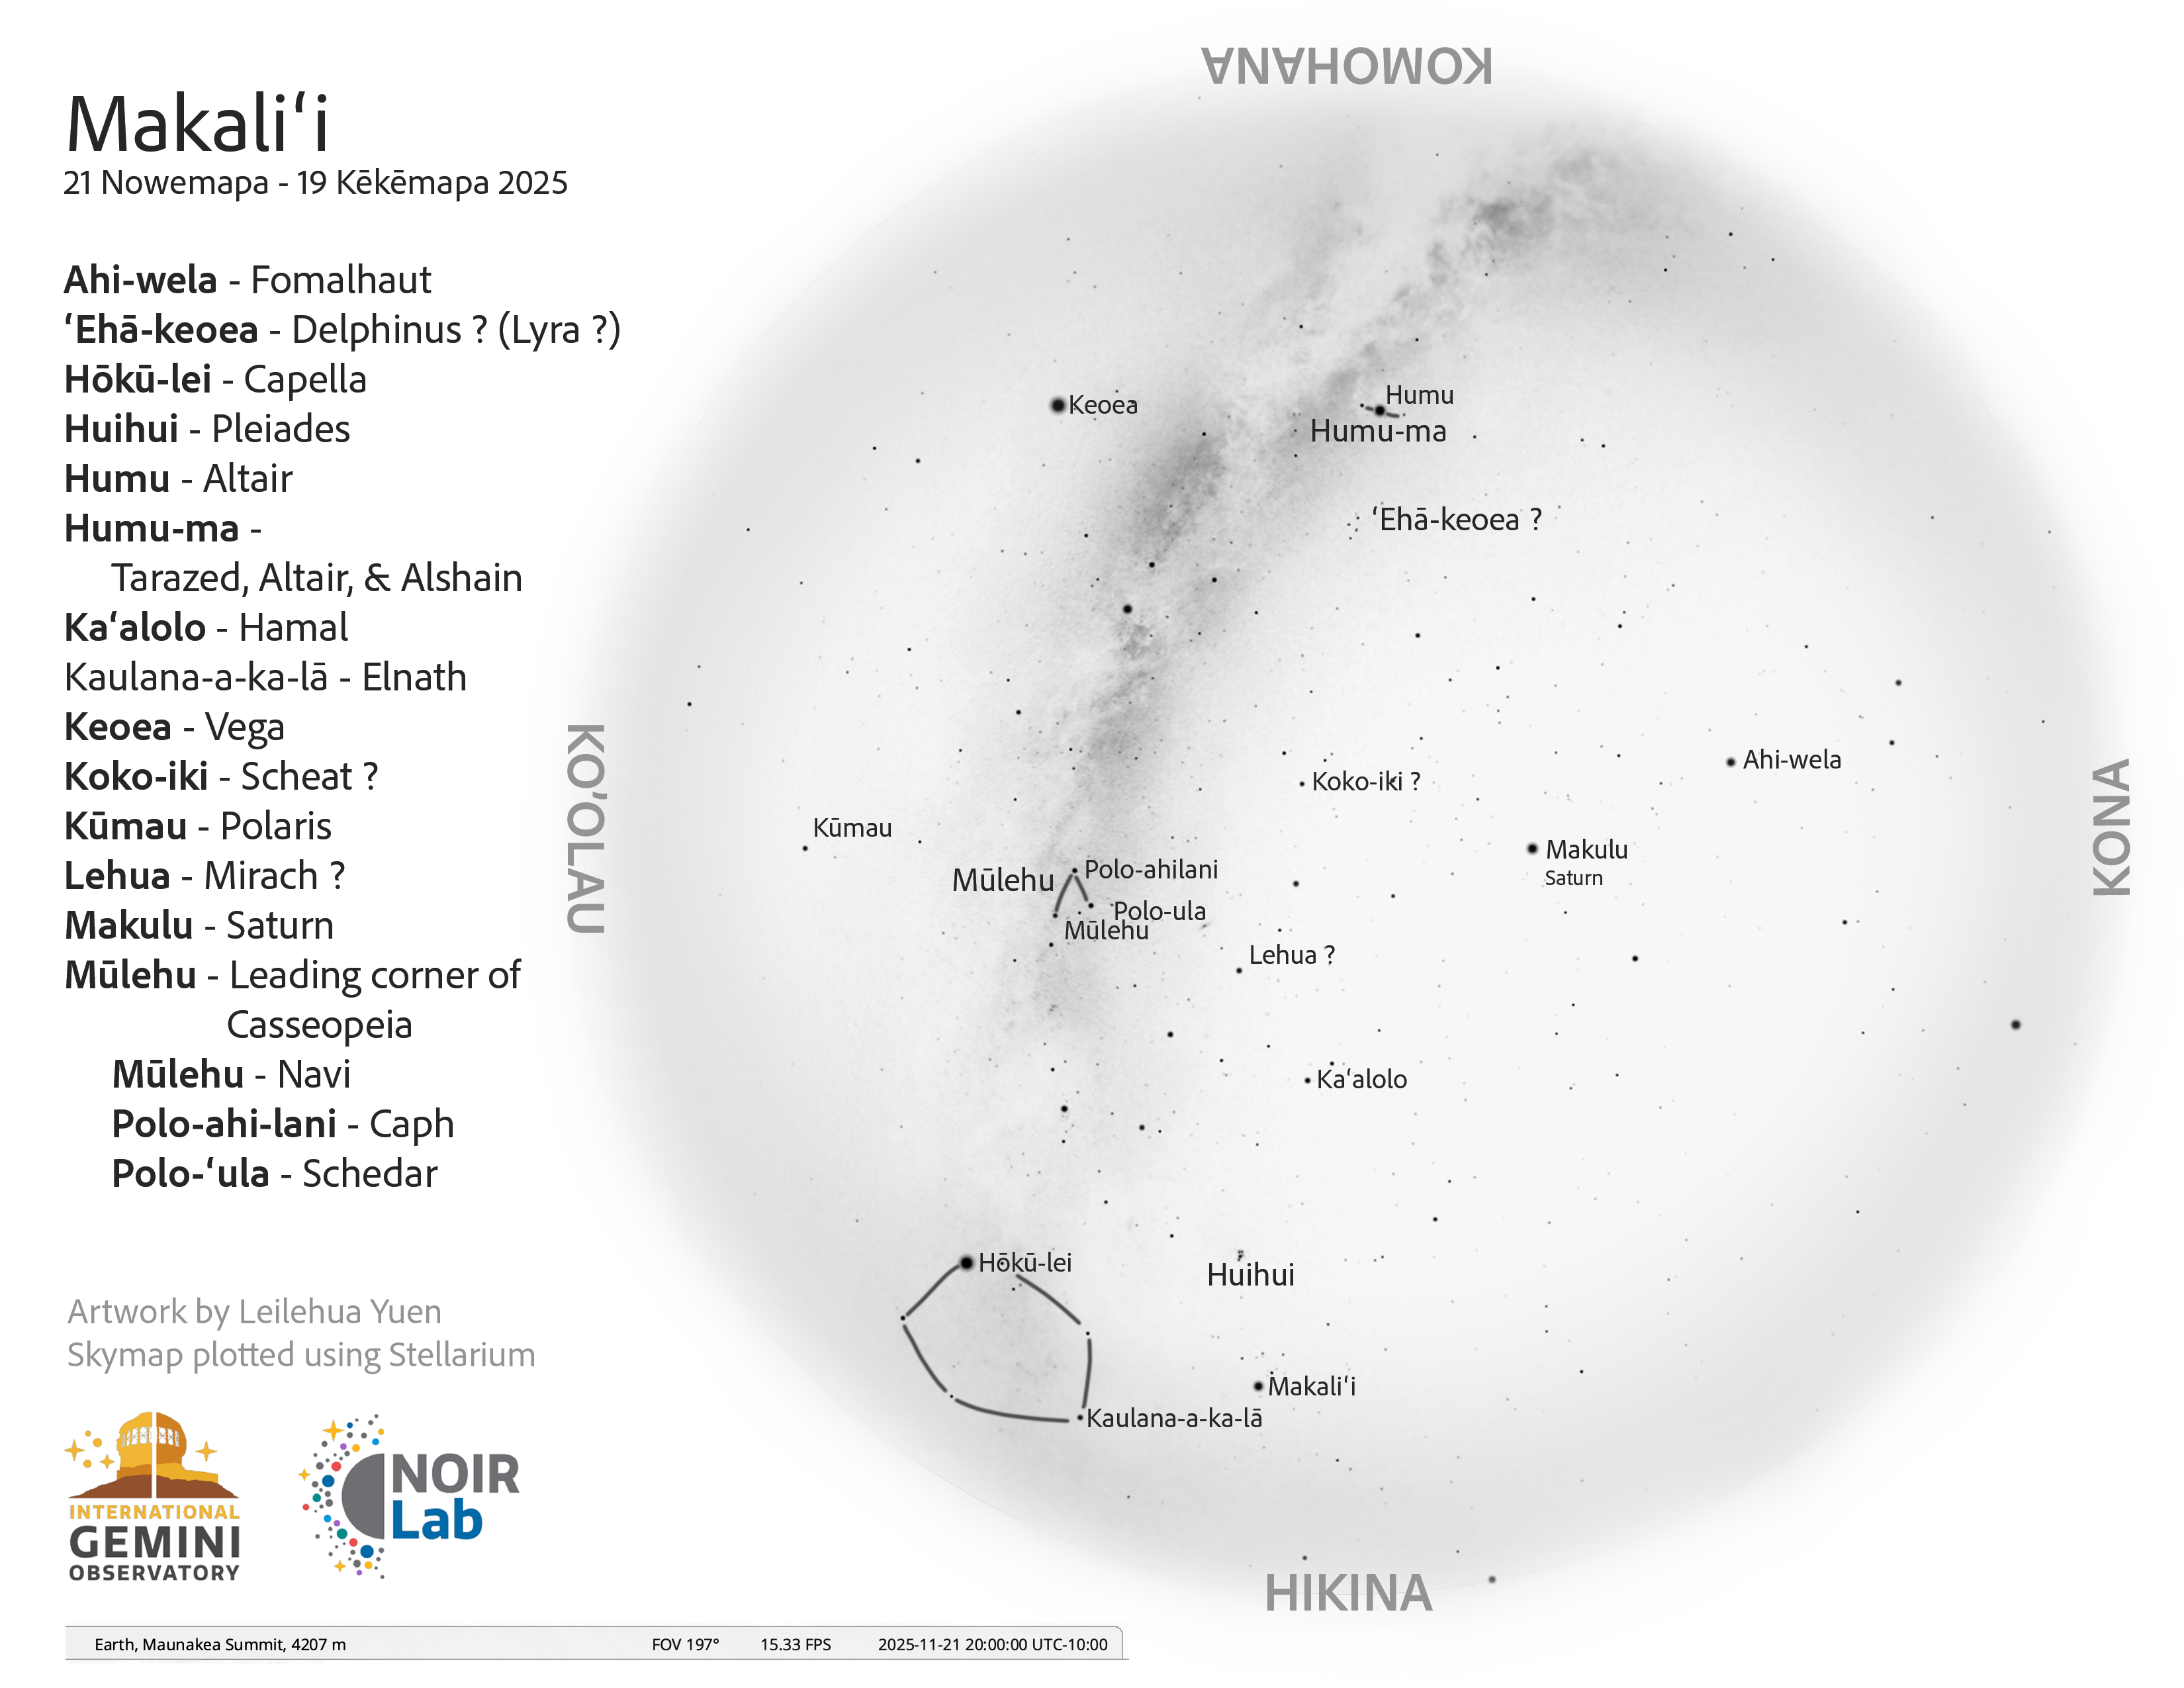

An evening view of the skies over Hawaiʻi for Makaliʻi (21 November – 19 December 2025).

Credit: NOIRLab/NSF/AURA/L. Yuen